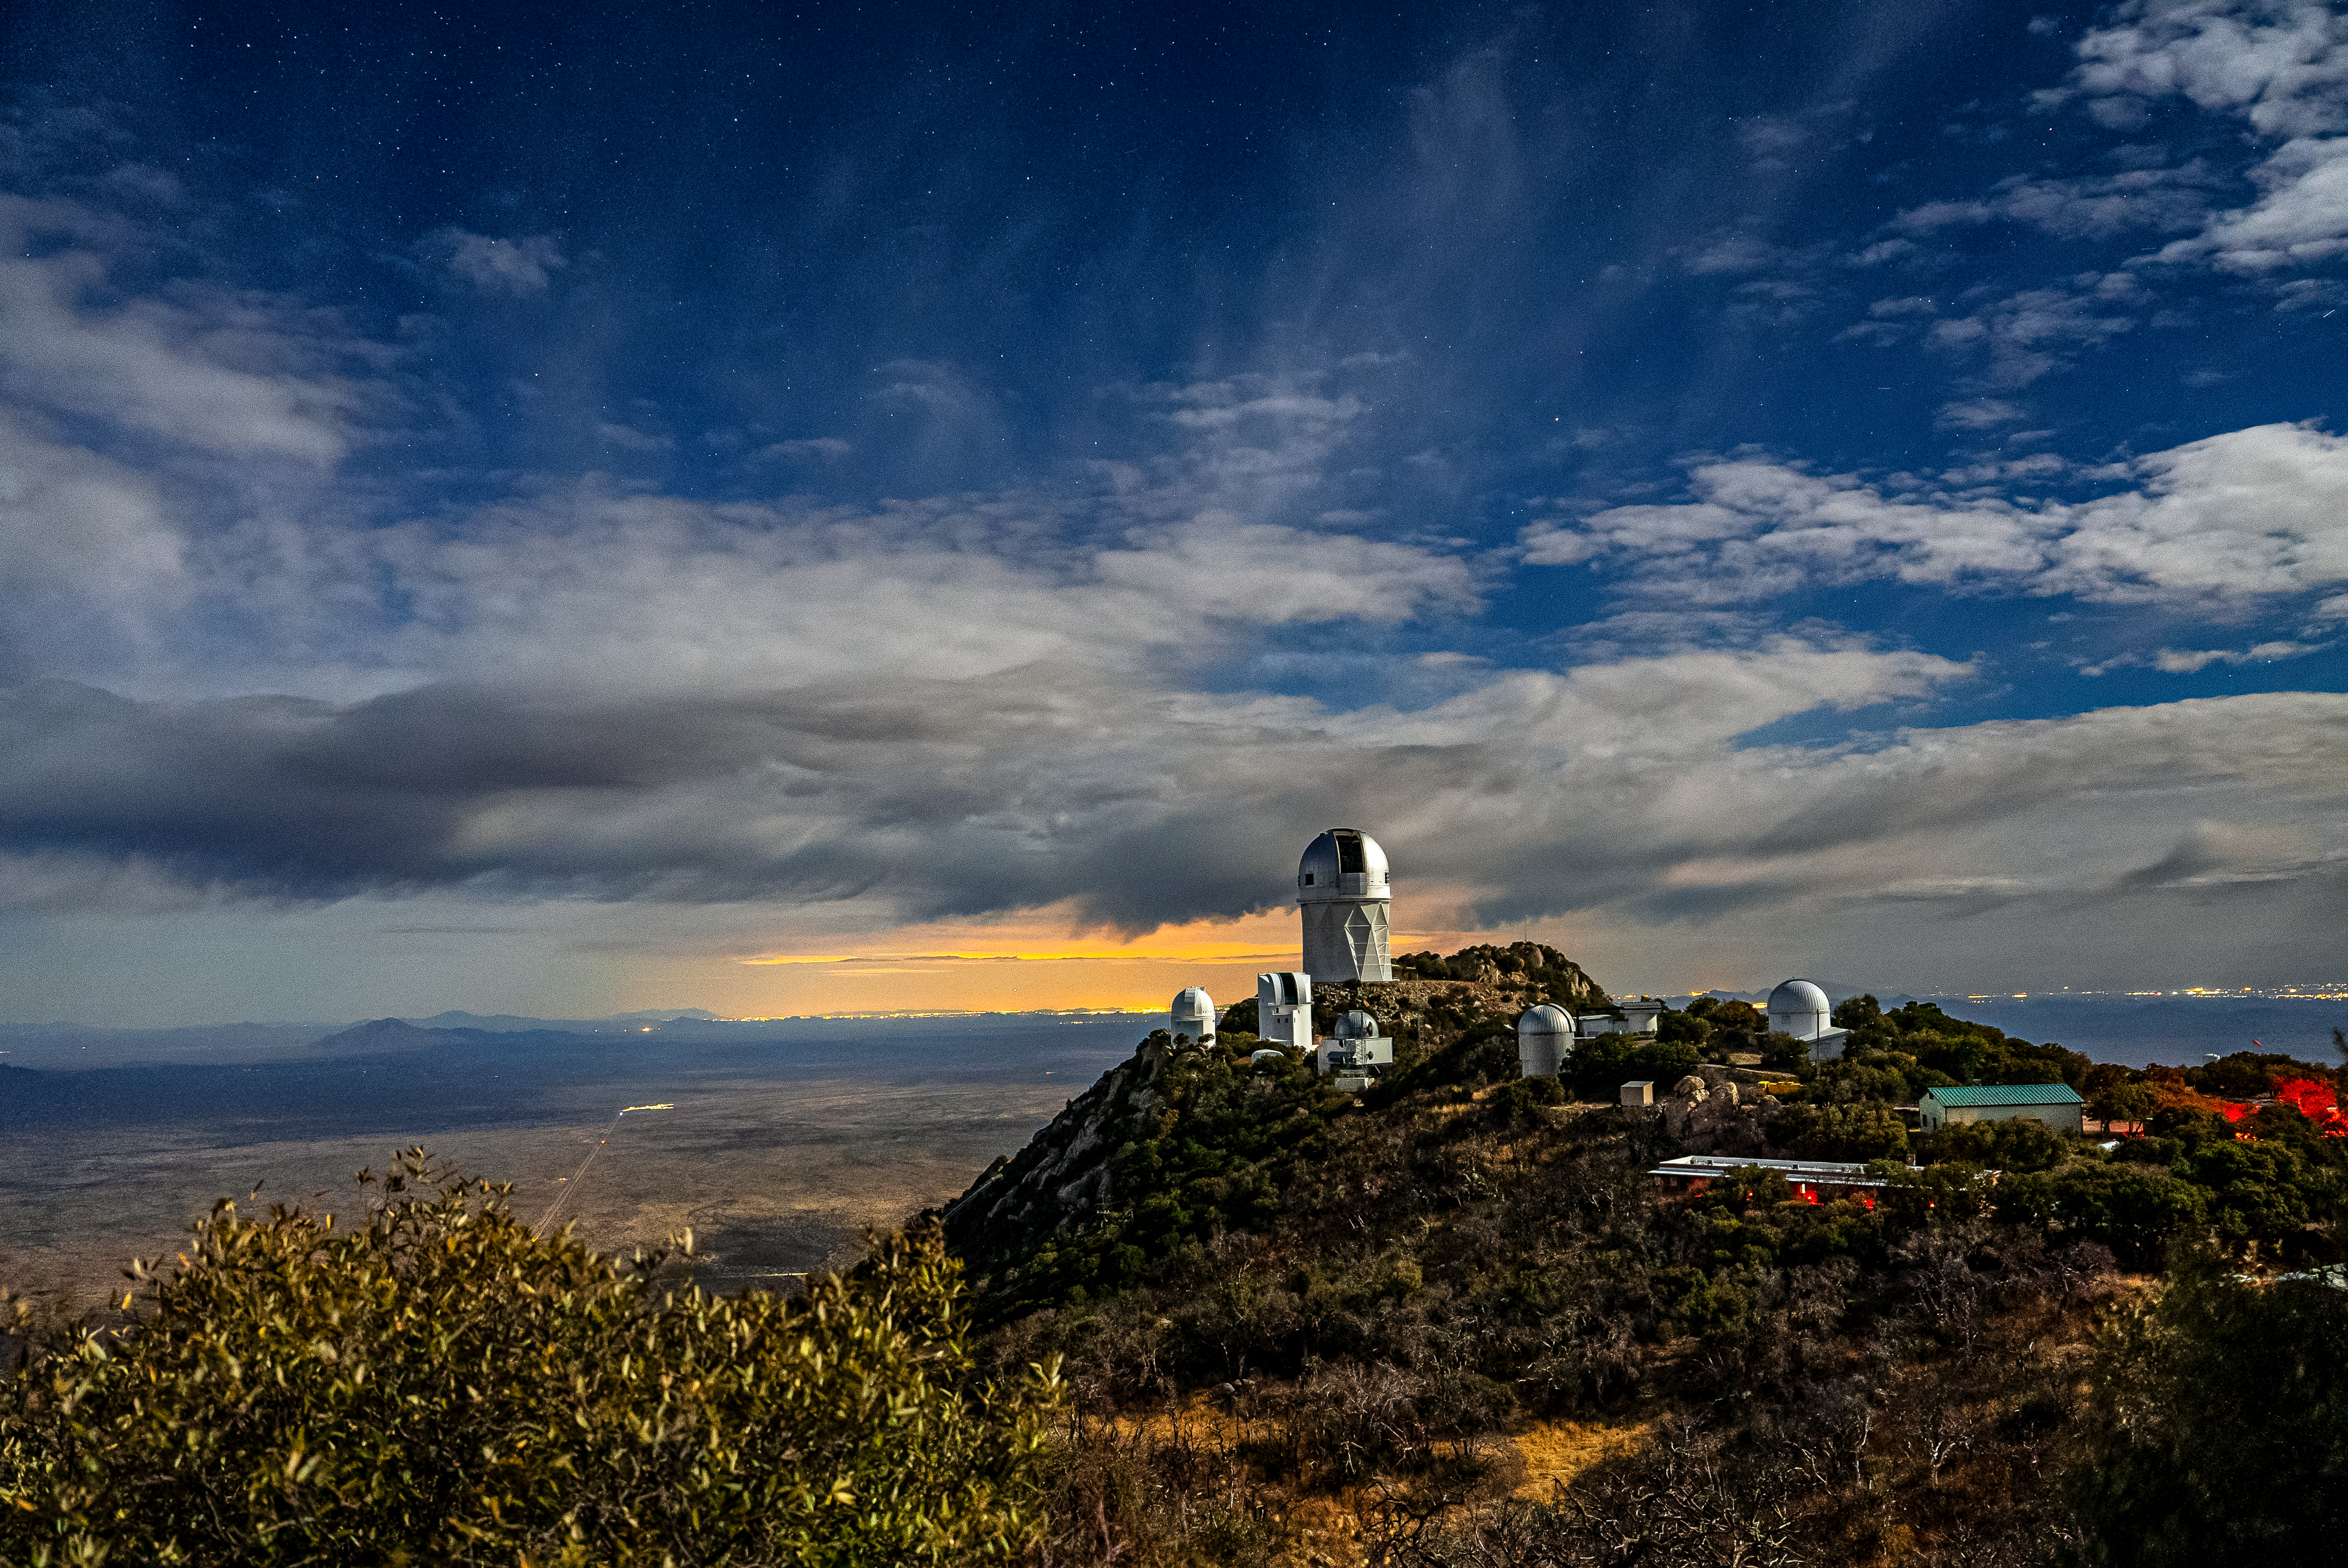

Nicholas U.Mayall 4-meter Telescope at Kitt Peak National Observatory

The U.S. National Science Foundation Nicholas U. Mayall 4-meter Telescope at Kitt Peak National Observatory (KPNO), a Program of NSF NOIRLab.

Credit: DESI Collaboration/DOE/KPNO/NOIRLab/NSF/AURA/M. Sargent (Berkeley Lab)